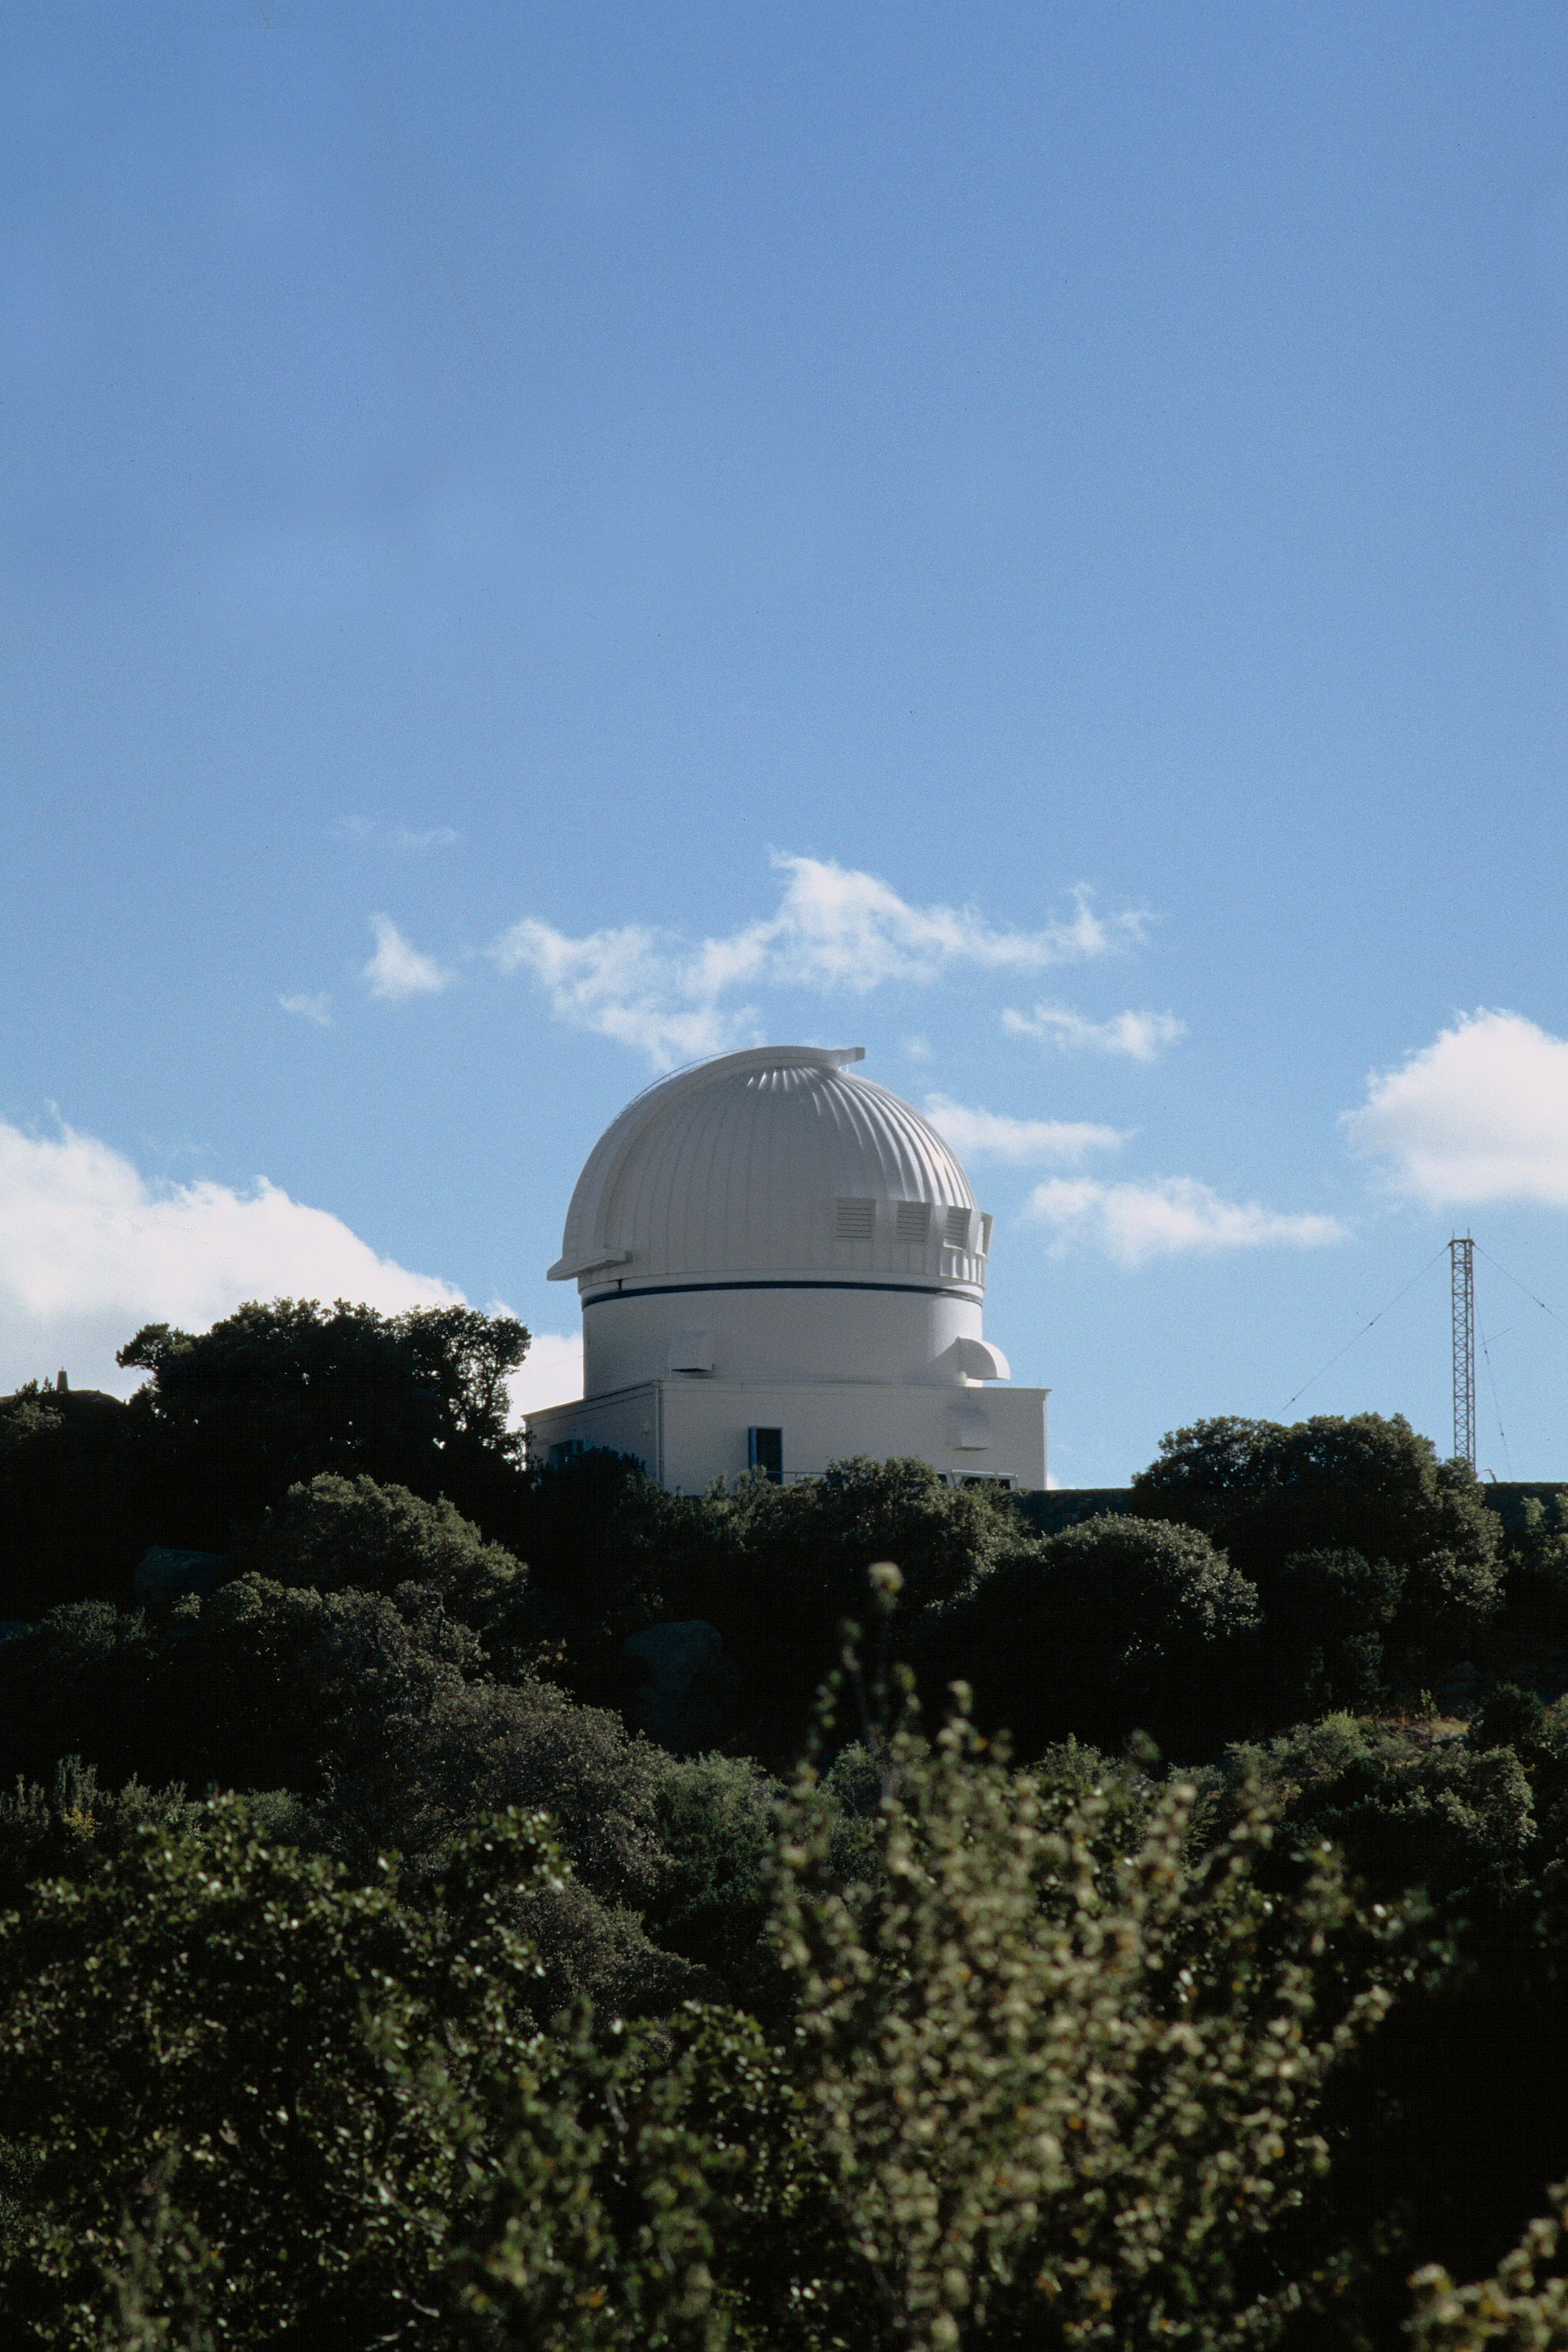

WIYN 0.9m

The exterior of the WIYN 0.9-meter telescope, looking to the south west.

Credit: NOIRLab/NSF/AURA